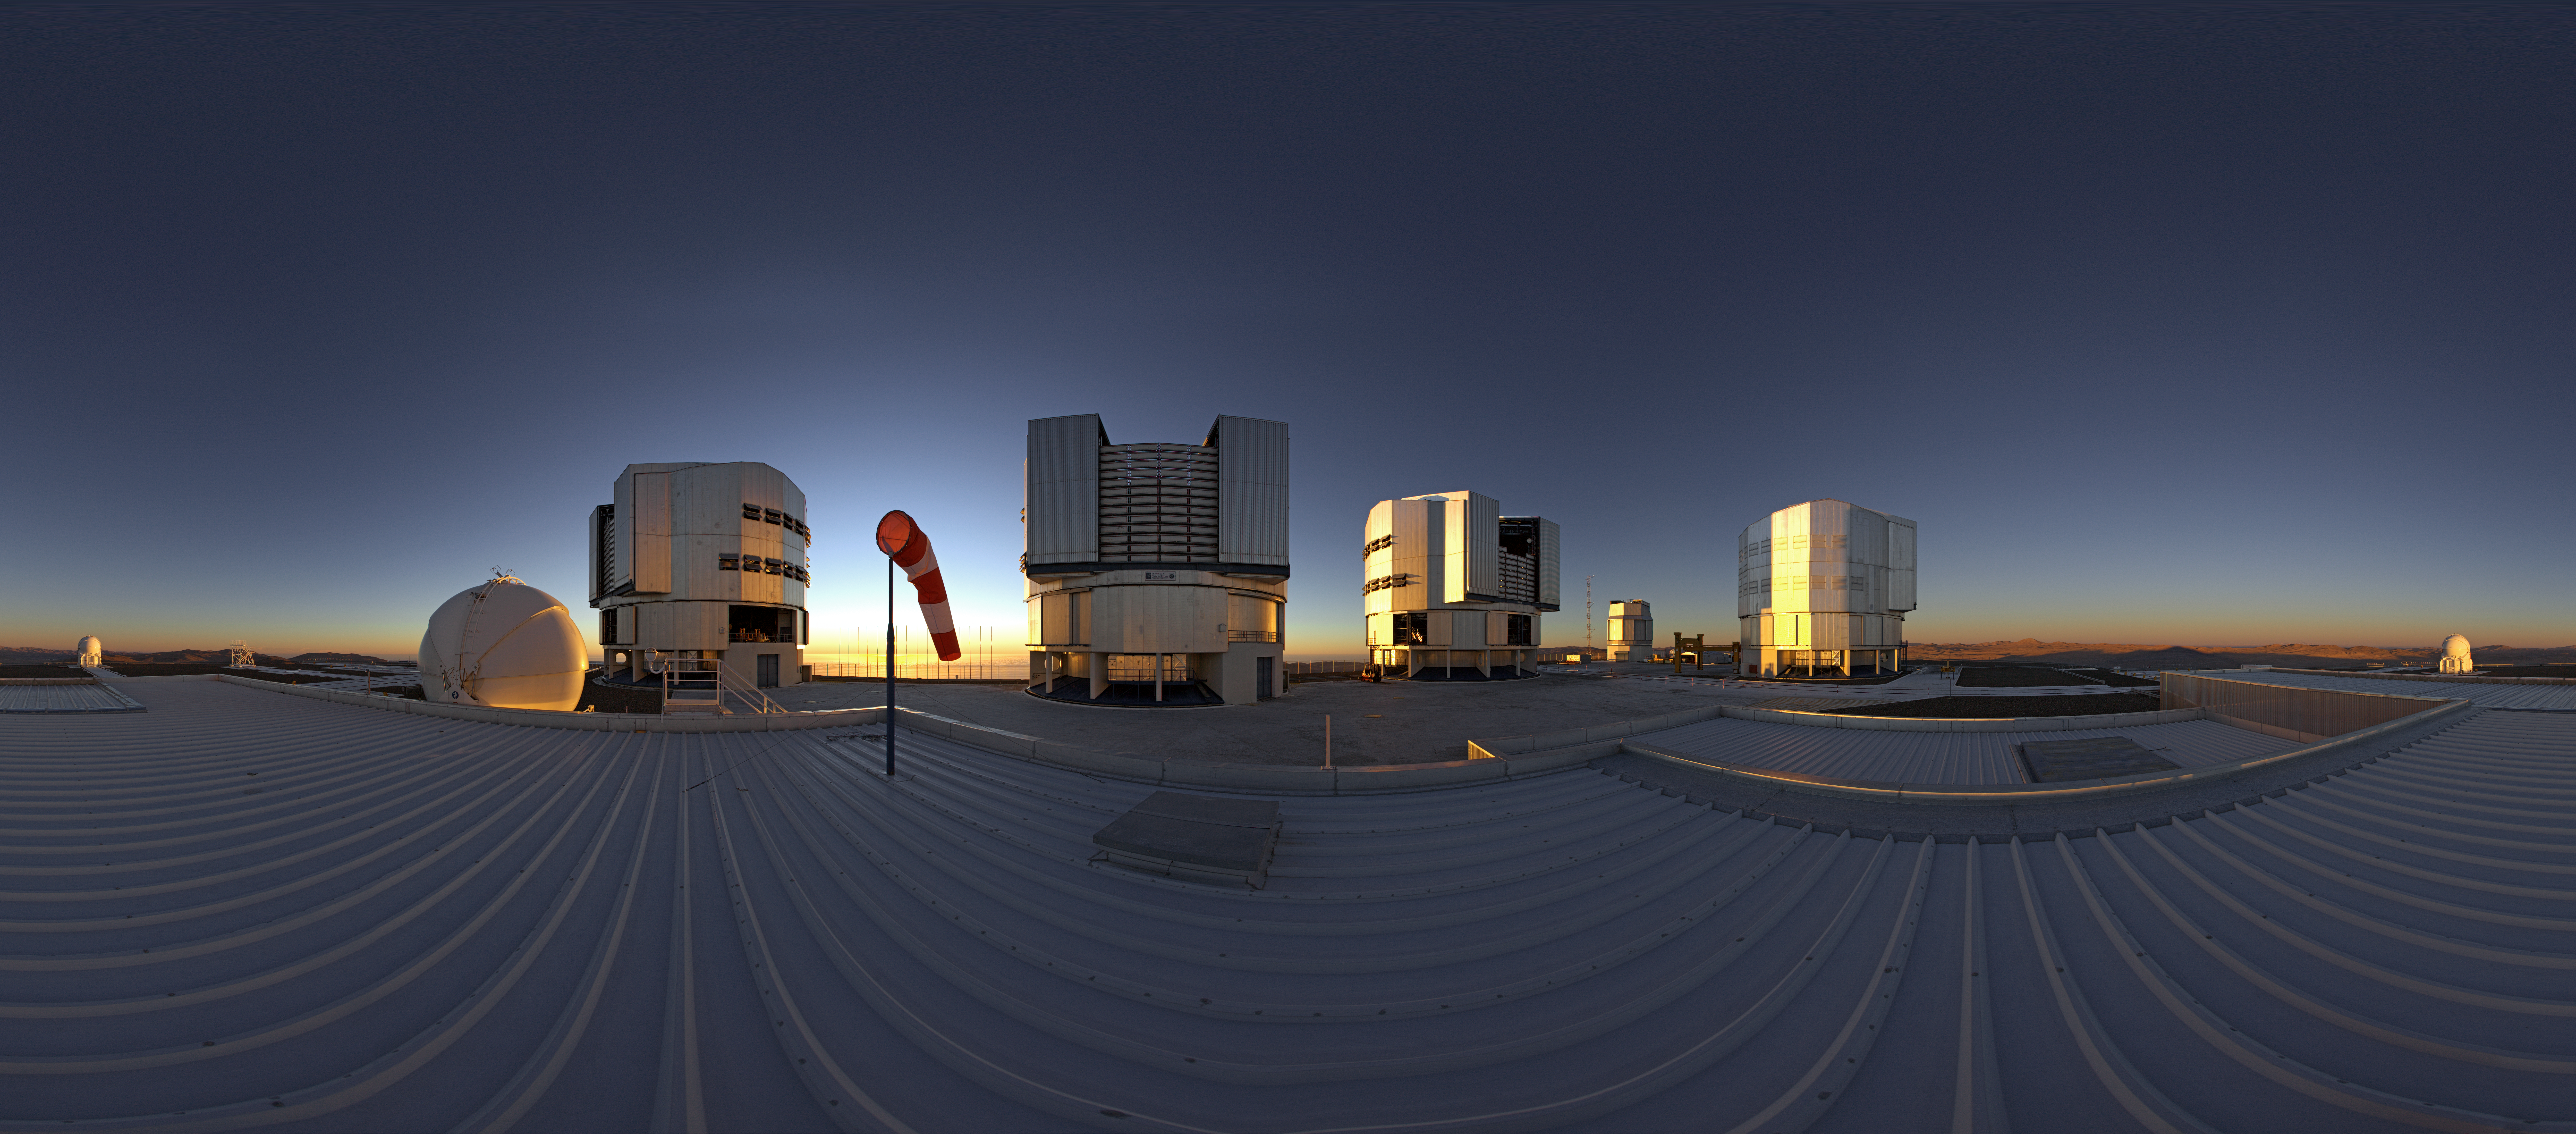

ESO's Very Large Telescope array

This equirectangualr 360 degree panorama shot — taken from the roof of the the VLT Interferometer (VLTI) laboratory — shows ESO’s Very Large Telescope array on top of the 2600-metre-high Cerro Paranal in the Chilean Atacama Desert. The largest structures are the enclosures of the four 8.2-metre Unit Telescopes and the spherical structures are the 1.8-metre Auxiliary Telescopes.

Credit: ESO